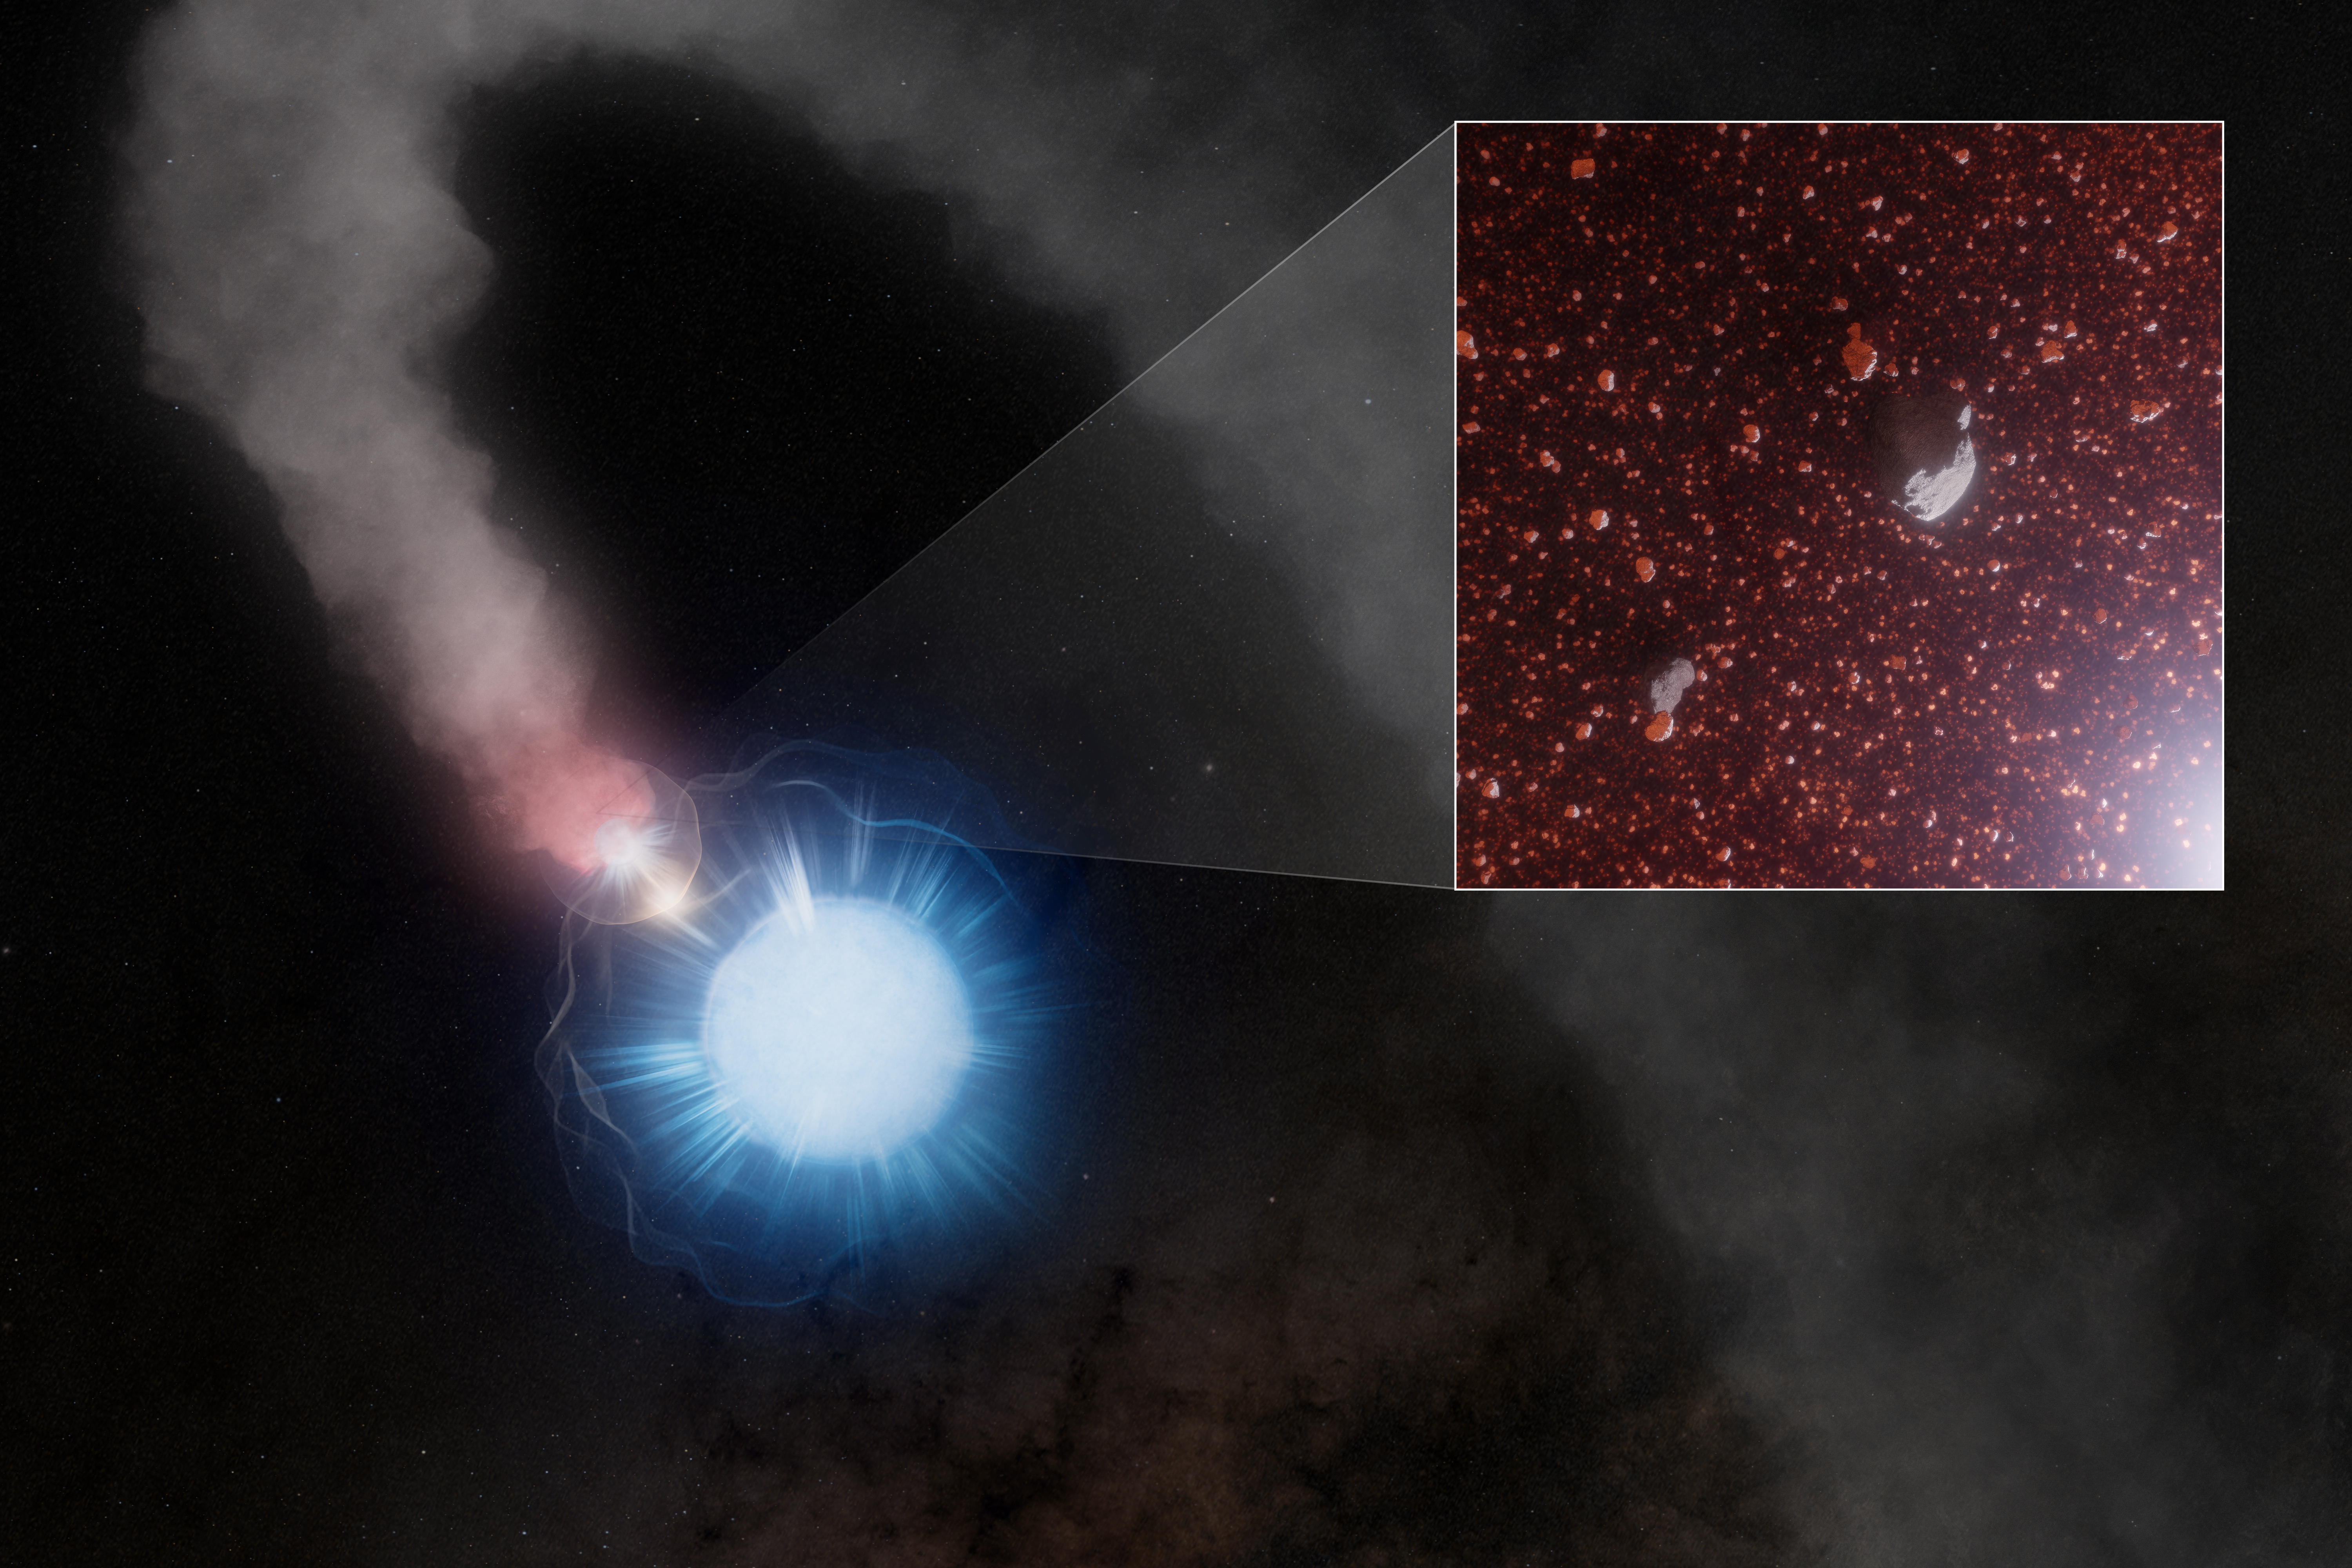

Artist impression of WR 112

Artist’s impression of WR 112, a binary system containing a massive, evolved Wolf-Rayet star and an OB-type companion. As their stellar winds collide, dust forms and spirals outward, consisting mostly of extremely tiny, nanometer-sized grains along with a secondary population about 100 times larger.

Credit: NSF/AUI/NSF NRAO/M. Weiss